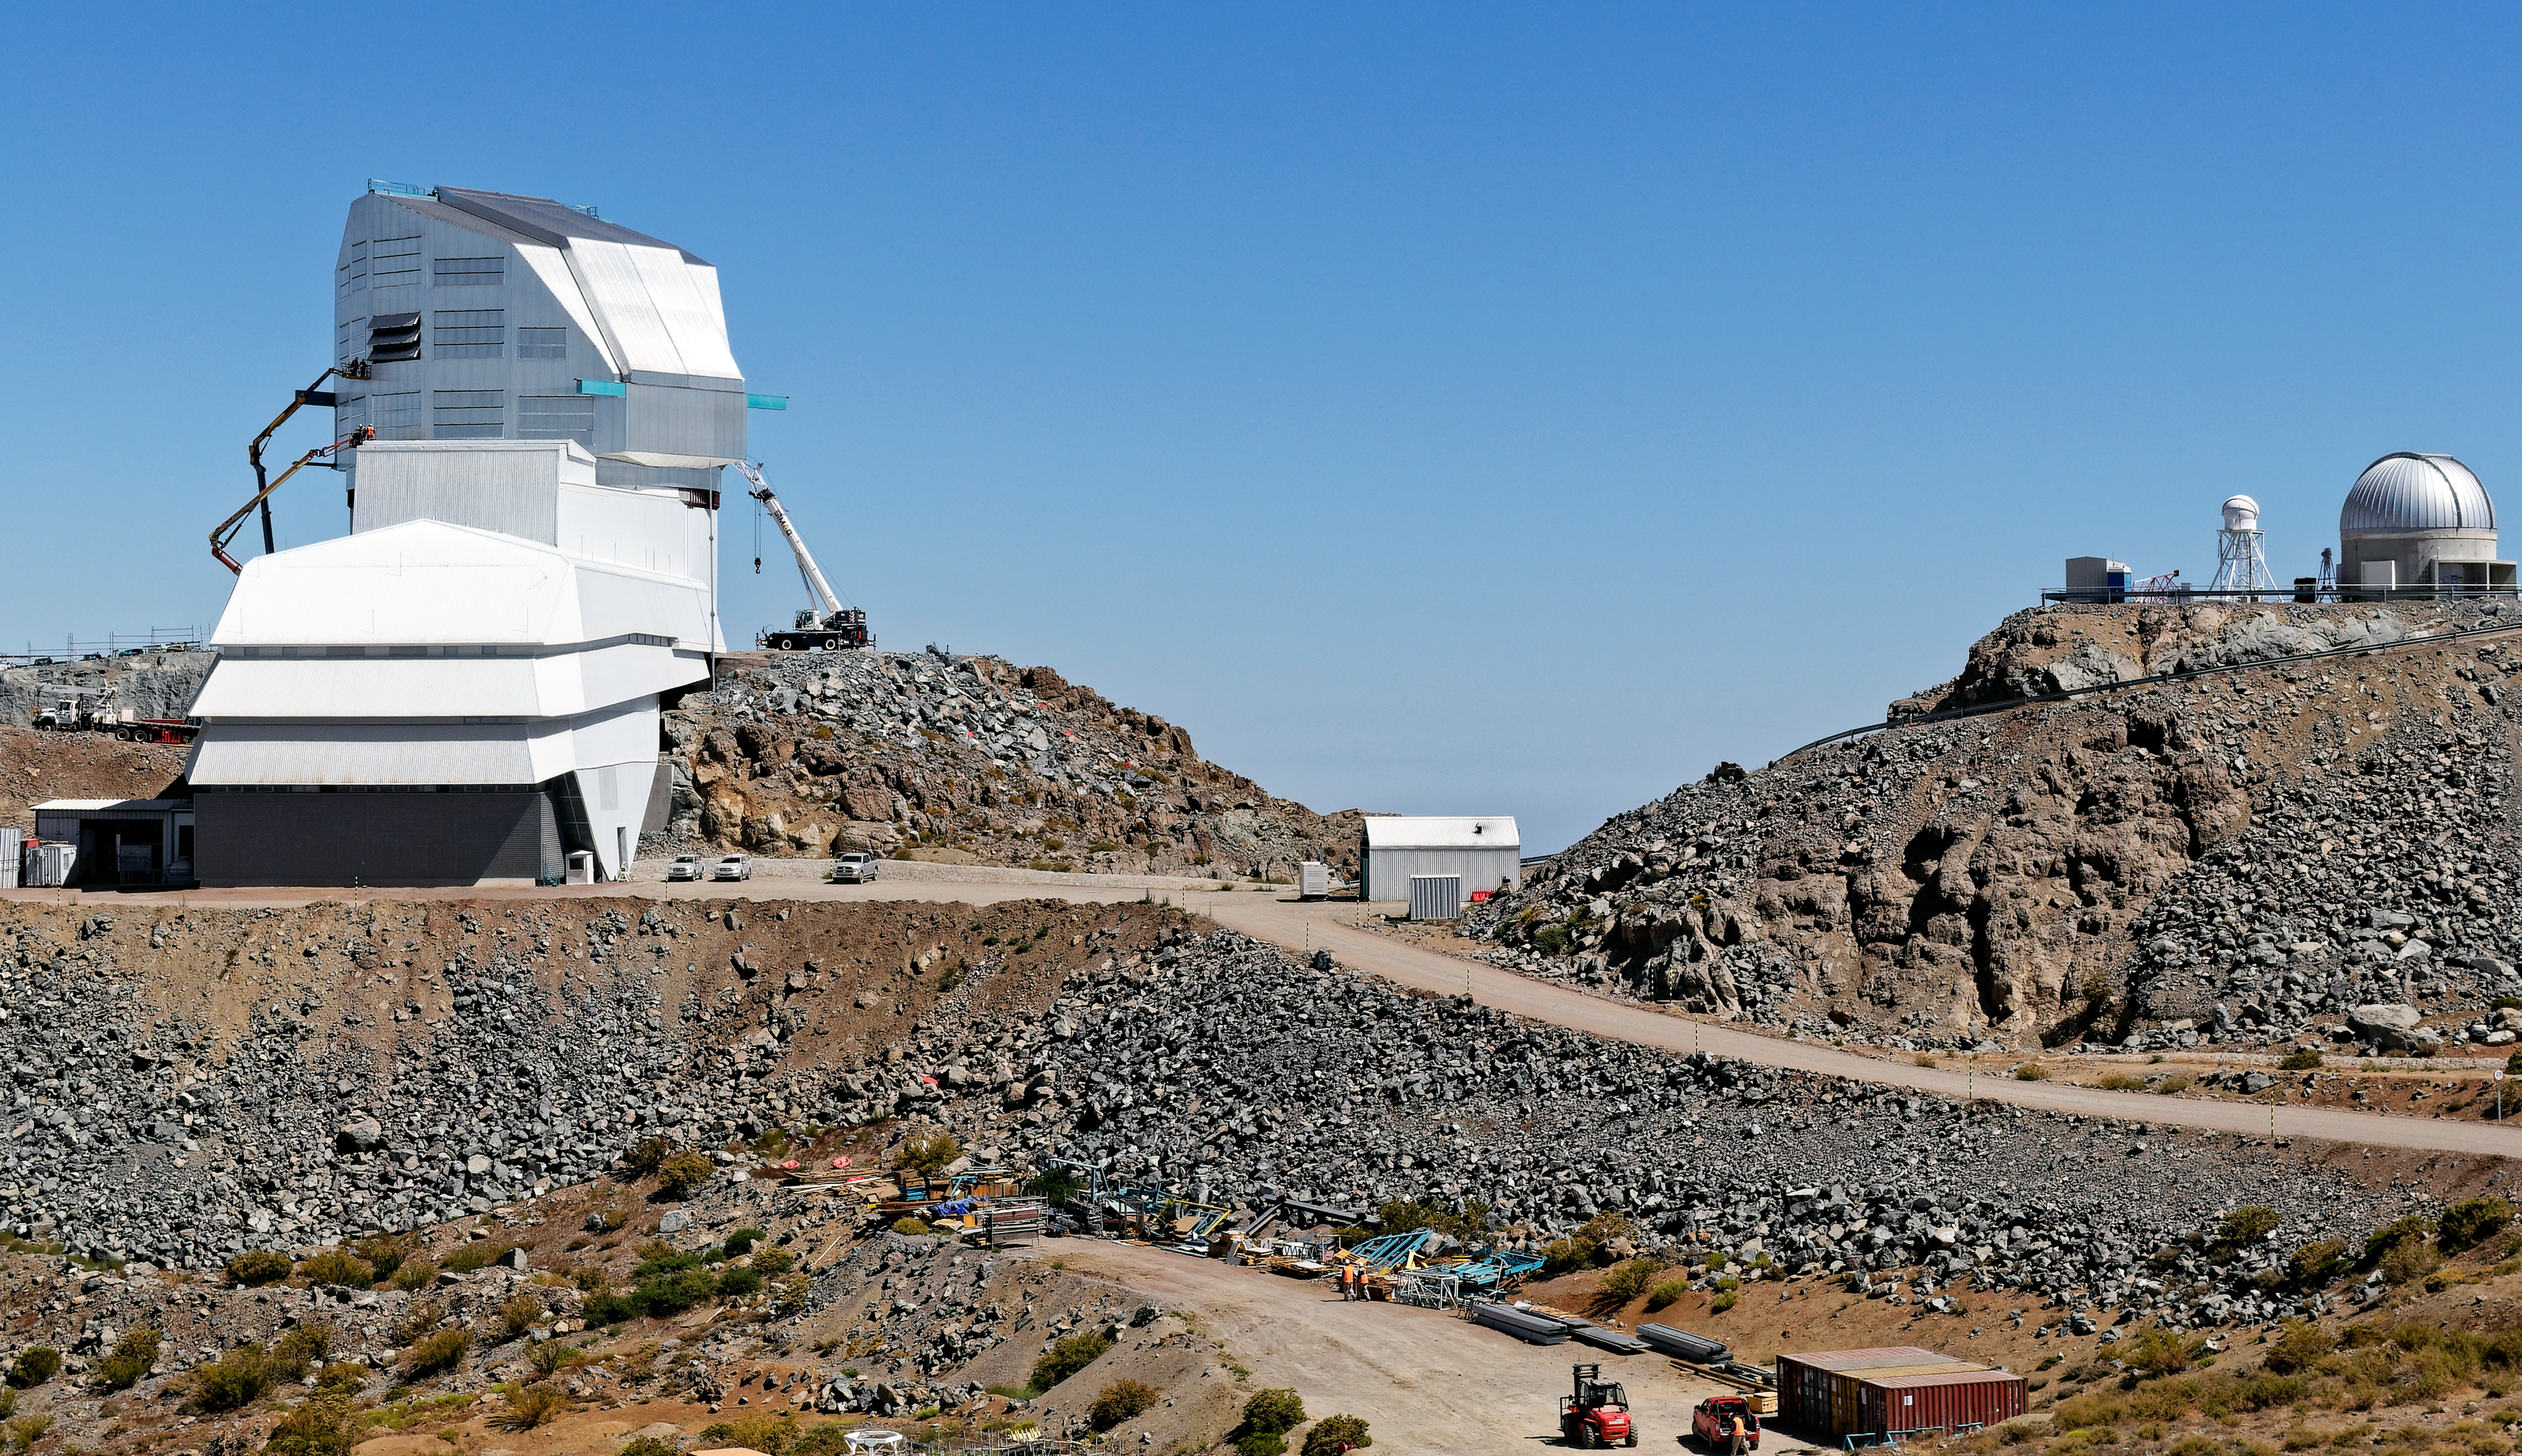

Wide View of Rubin

NSF-DOE Rubin Observatory pictured close to its completion. The Rubin Auxiliary Telescope sits on the hill to the right.

Credit: RubinObs/NOIRLab/SLAC/NSF/DOE/AURA/W. O'Mullane